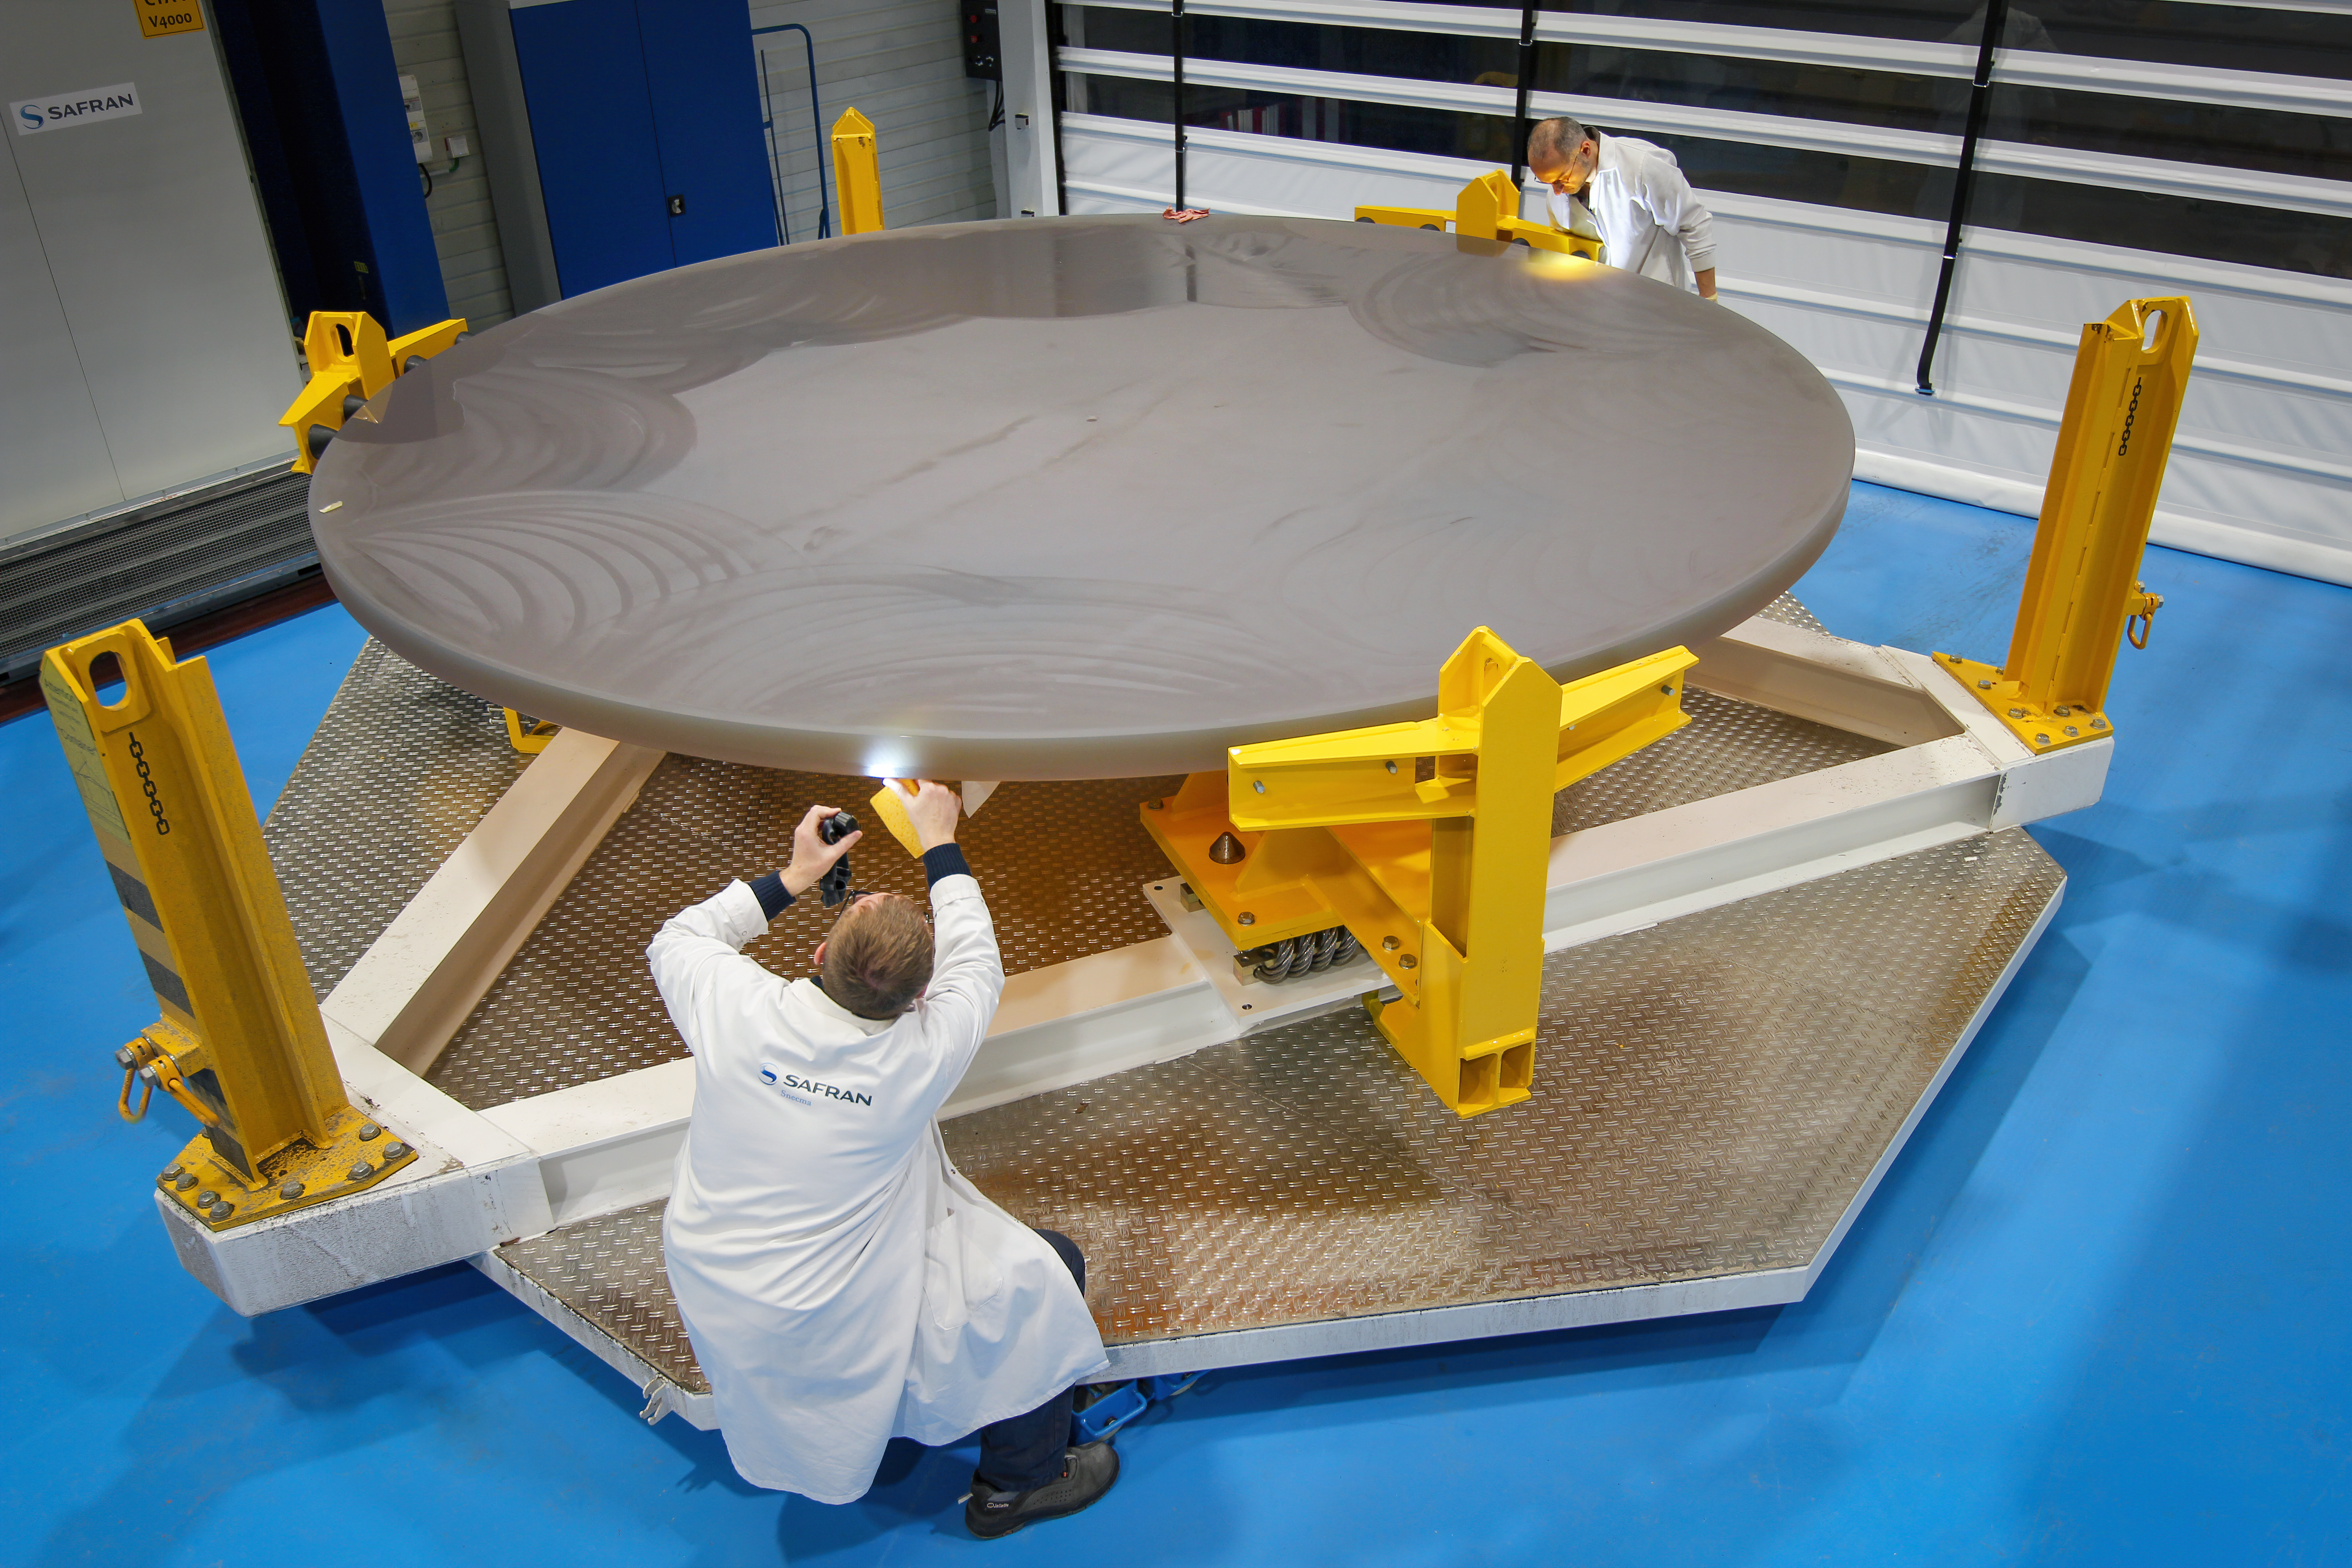

M3 blank at Safran Reosc

Engineers inspect the blank for ELT's tertiary mirror.

Credit: ESO/M. Cayrel